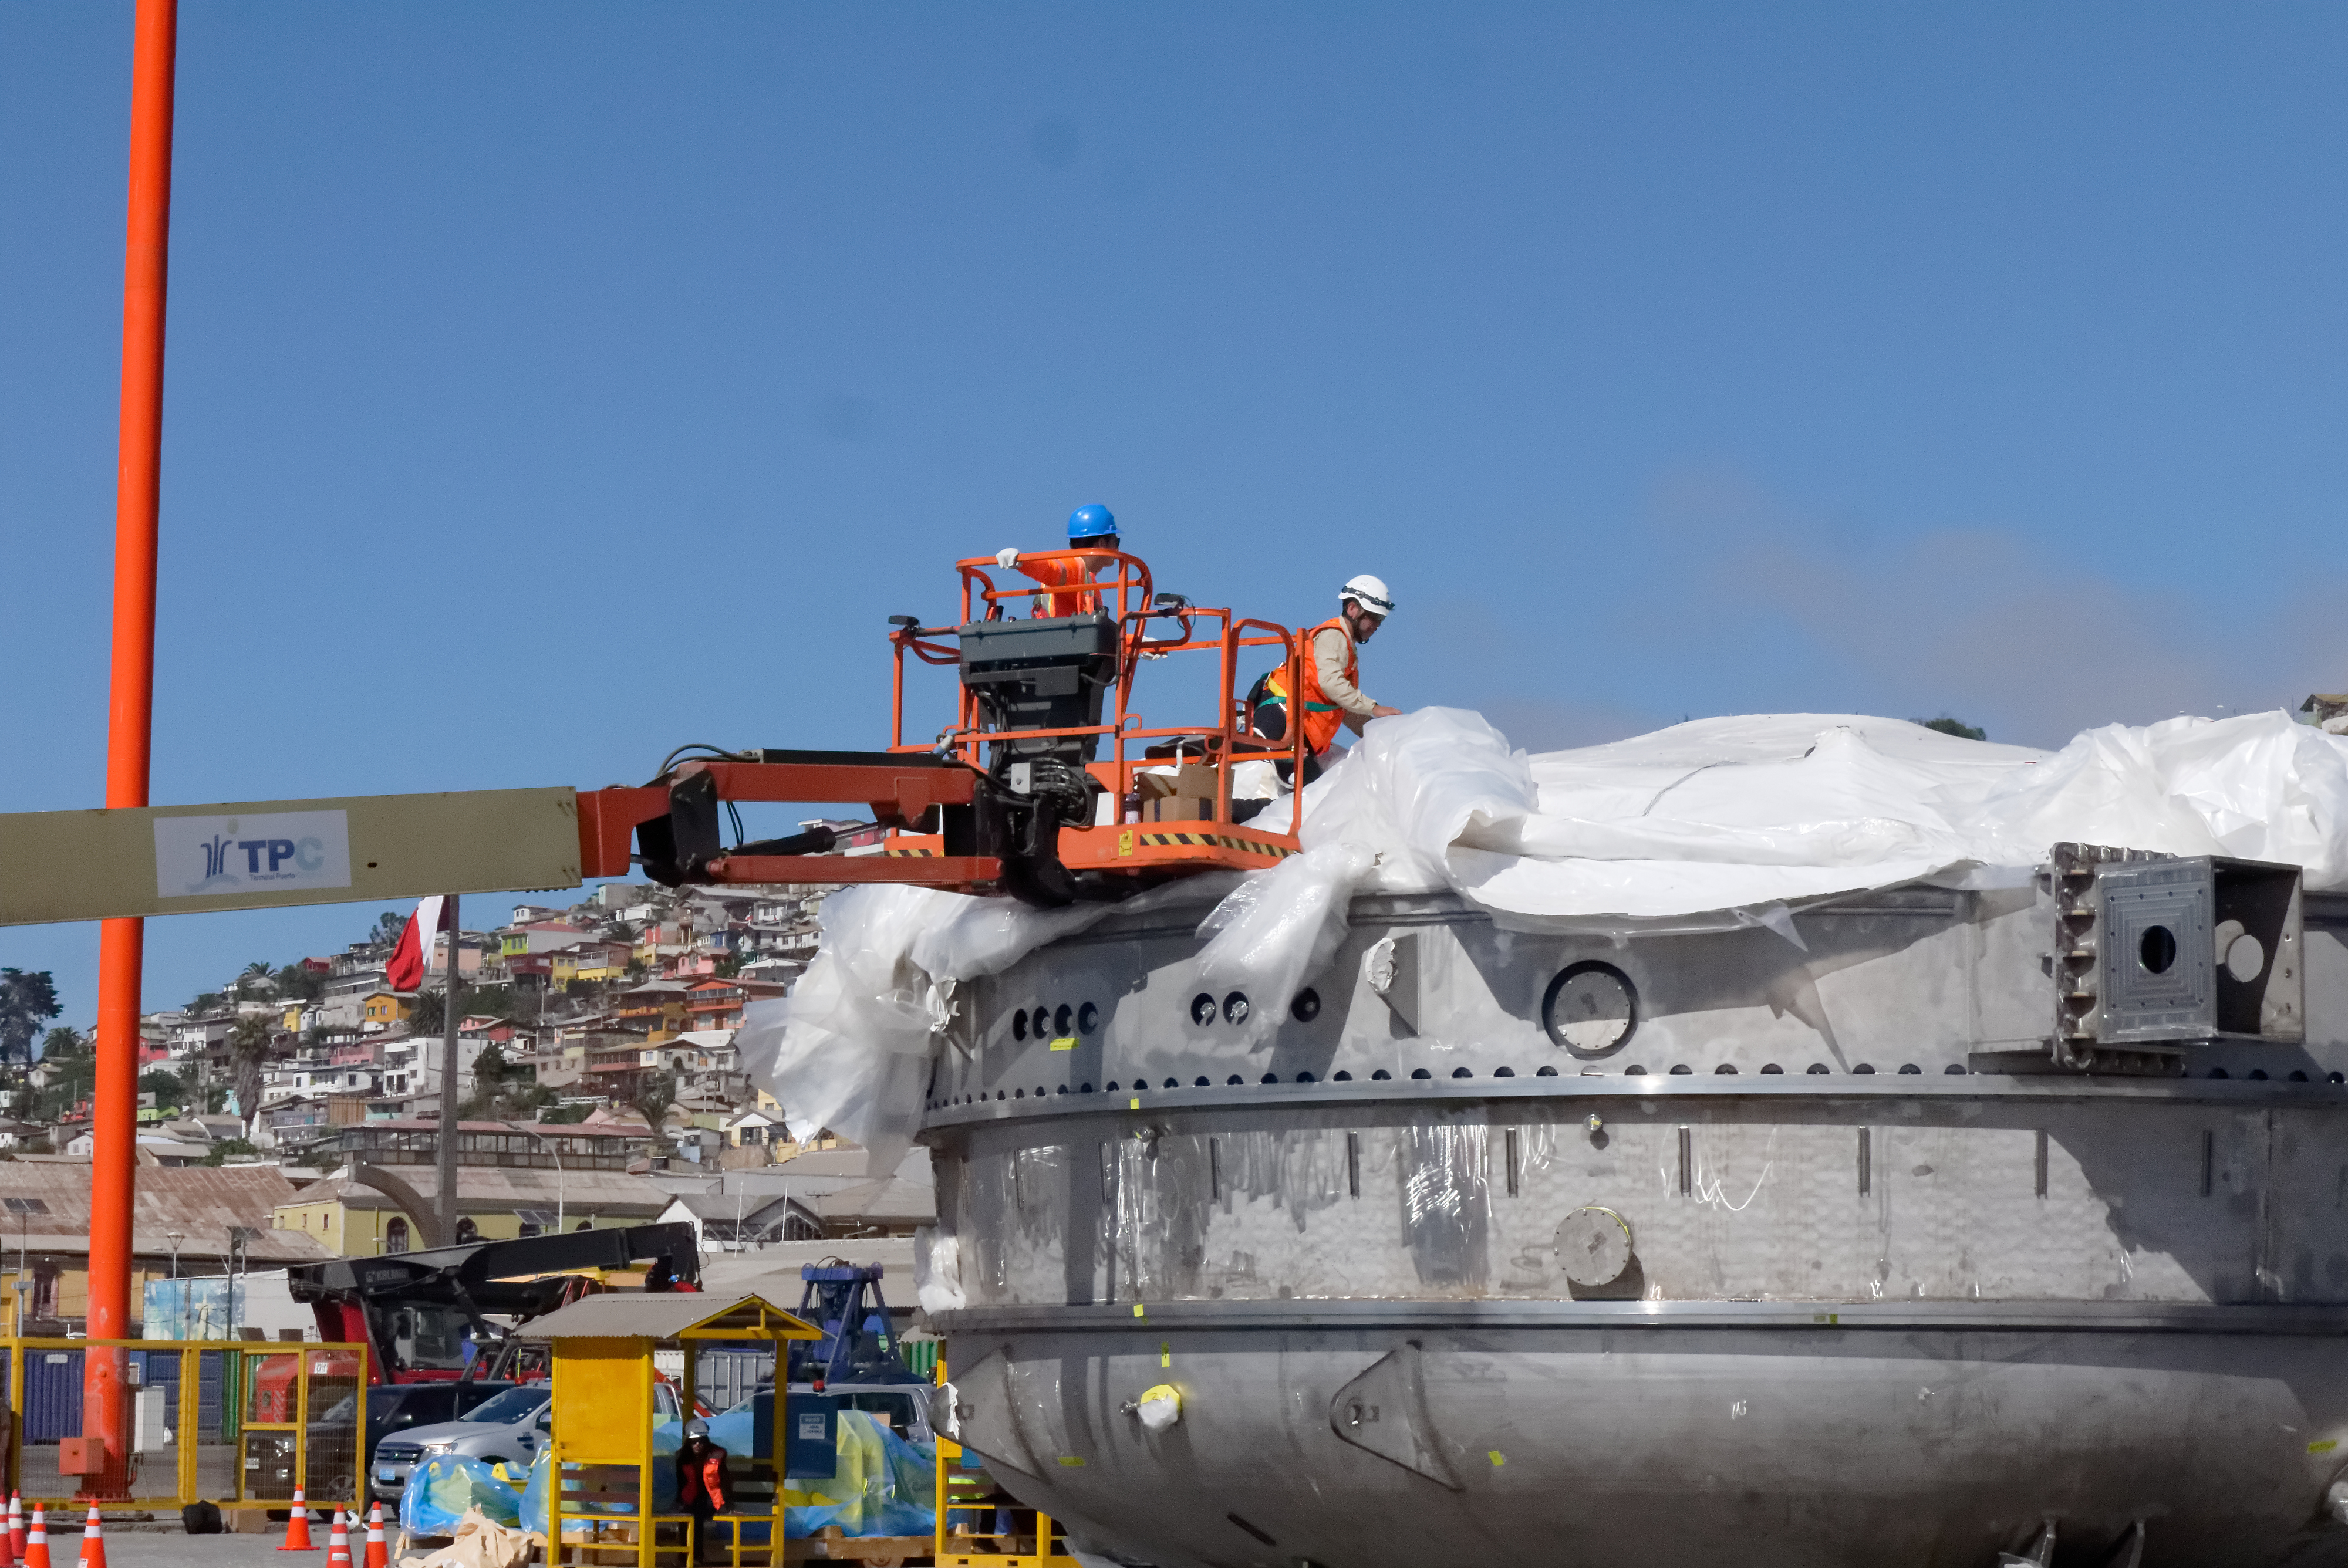

Coating Chamber Arrives in Chile

The LSST Coating Chamber arrived at the Port of Coquimbo on October 25th, after a ocean voyage that began on September 7th in Antwerp, Belgium. For four days after its arrival, the Coating Chamber was prepared, split into two pieces (top and bottom), and loaded onto the specialized transport vehicles that will carry it to the summit of Cerro Pachón.

Credit: Rubin Observatory/NSF/AURA